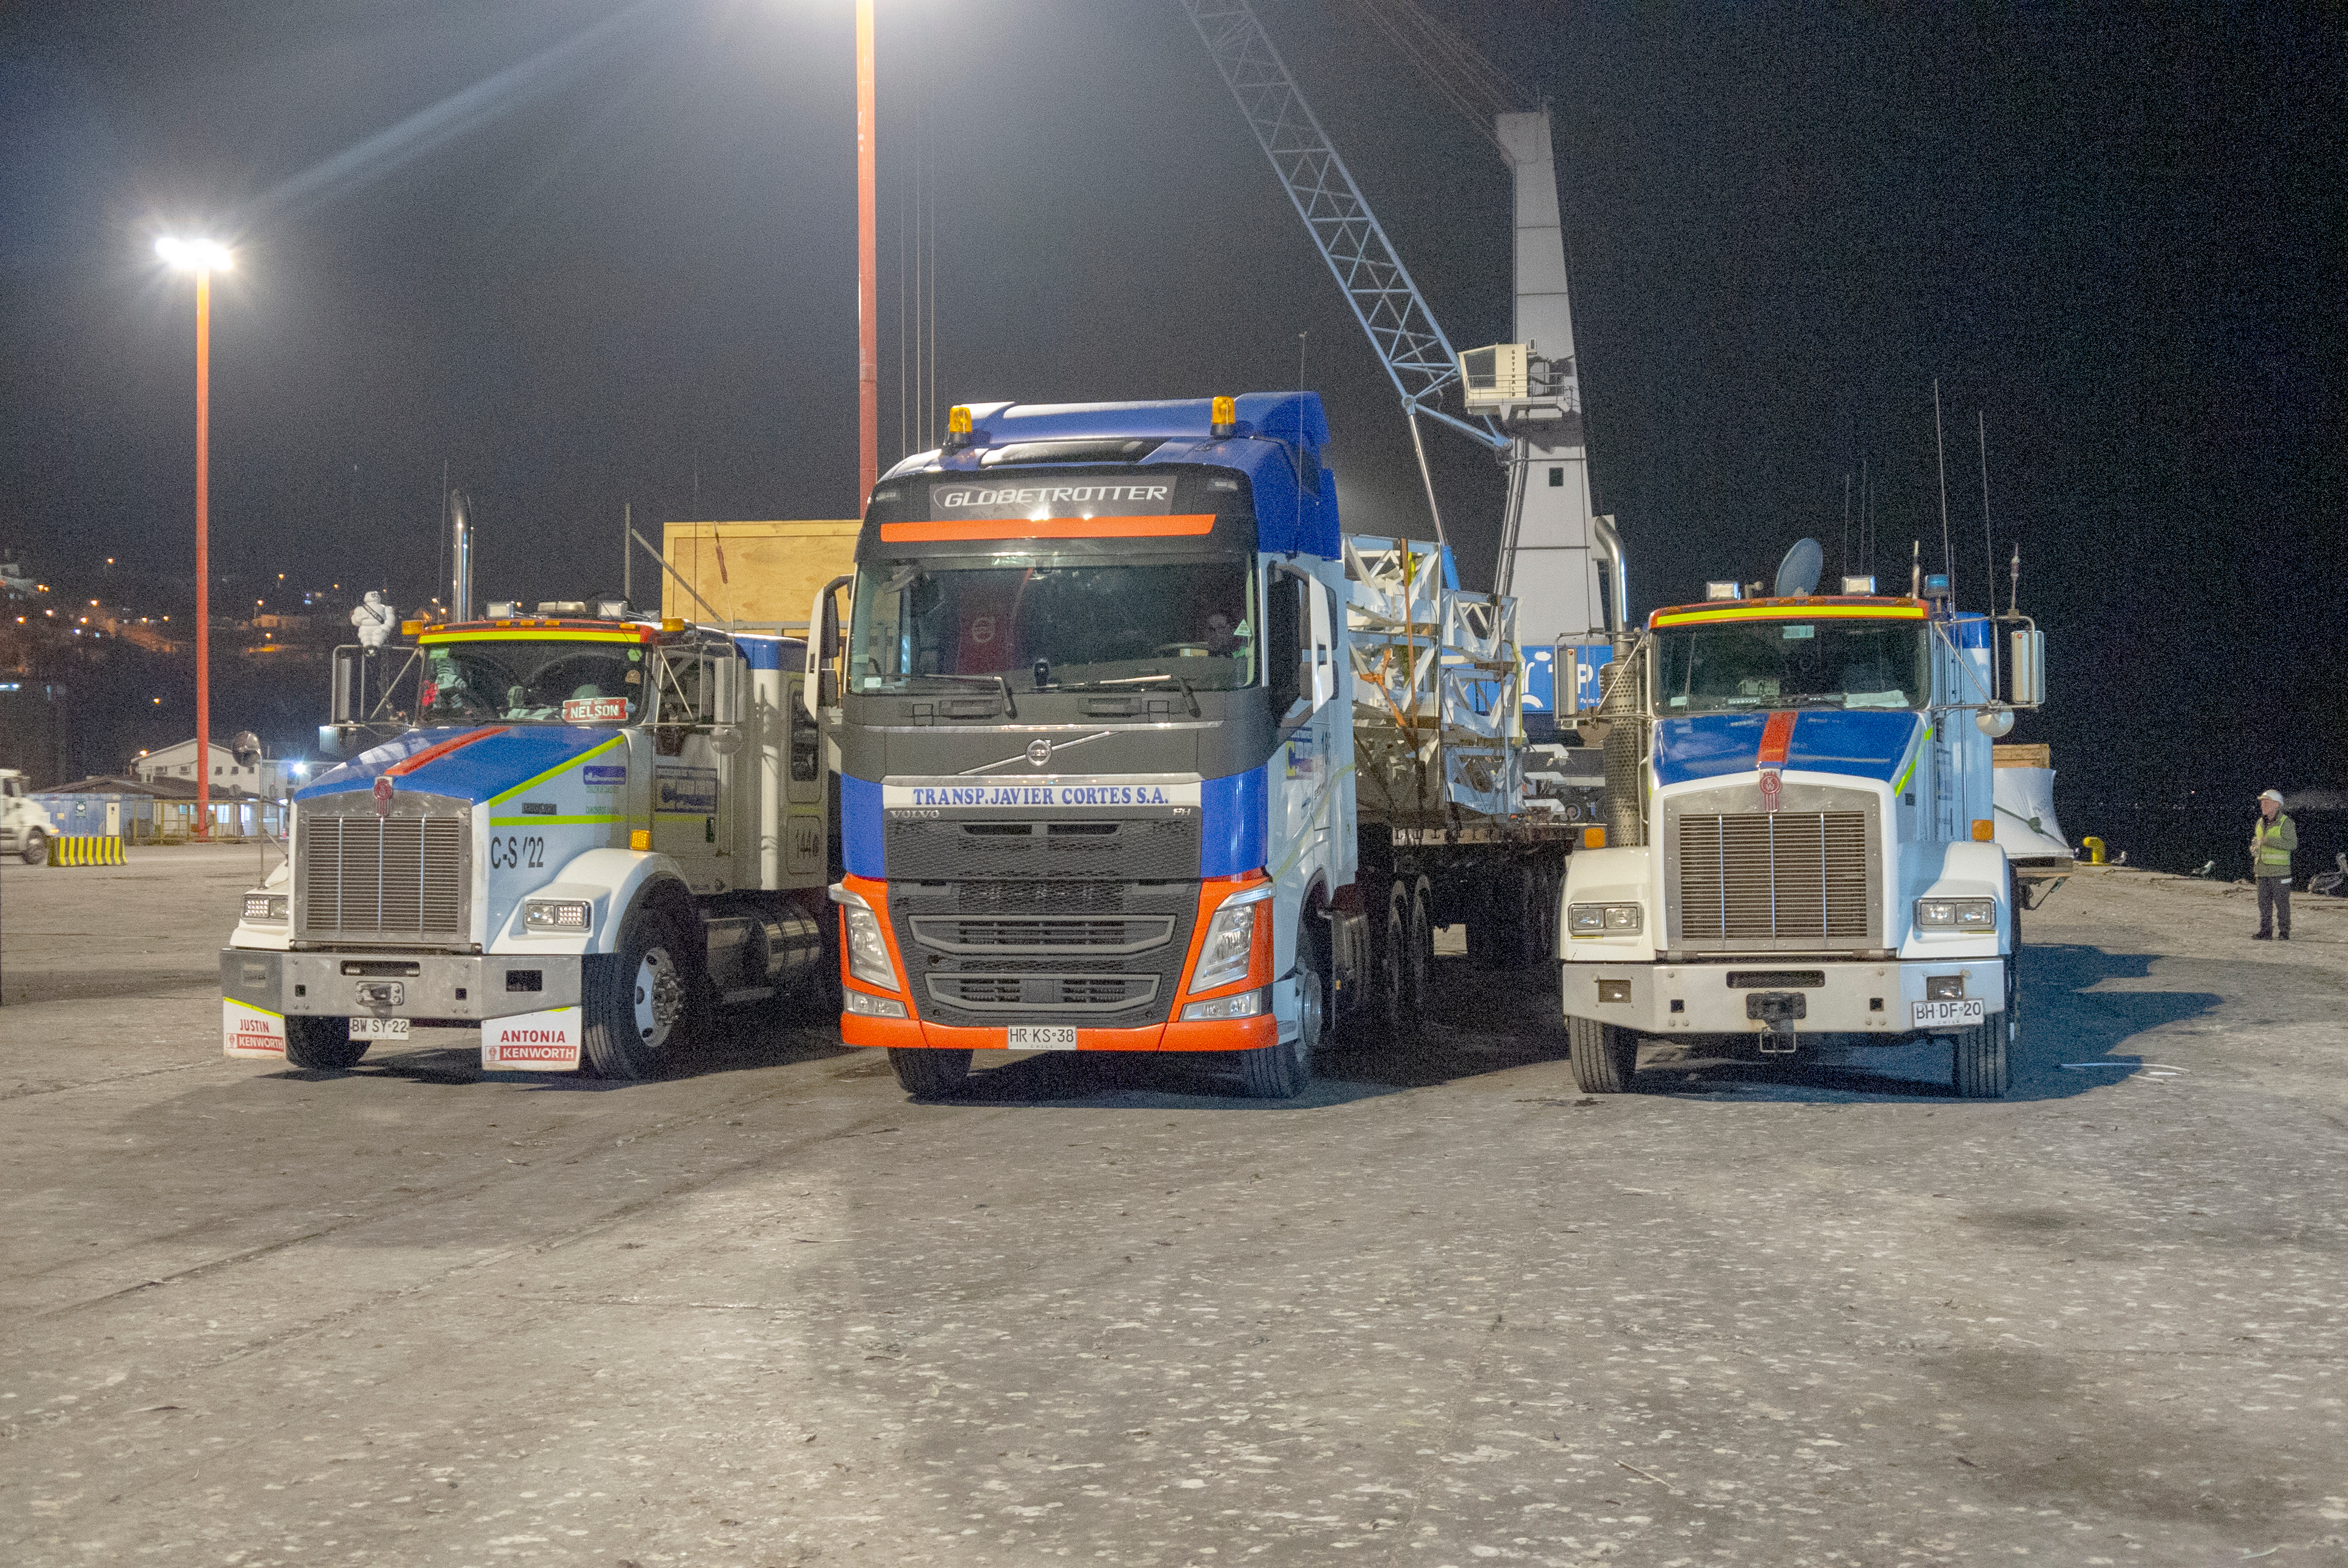

M1M3 Arrives in Chile

The LSST Primary/Tertiary Mirror (M1M3) arrived in the port of Coquimbo on May 7, and was transported to the LSST summit facility building over the next several days. It arrived on the summit on May 11, 2019.

Credit: Rubin Observatory/NSF/AURA